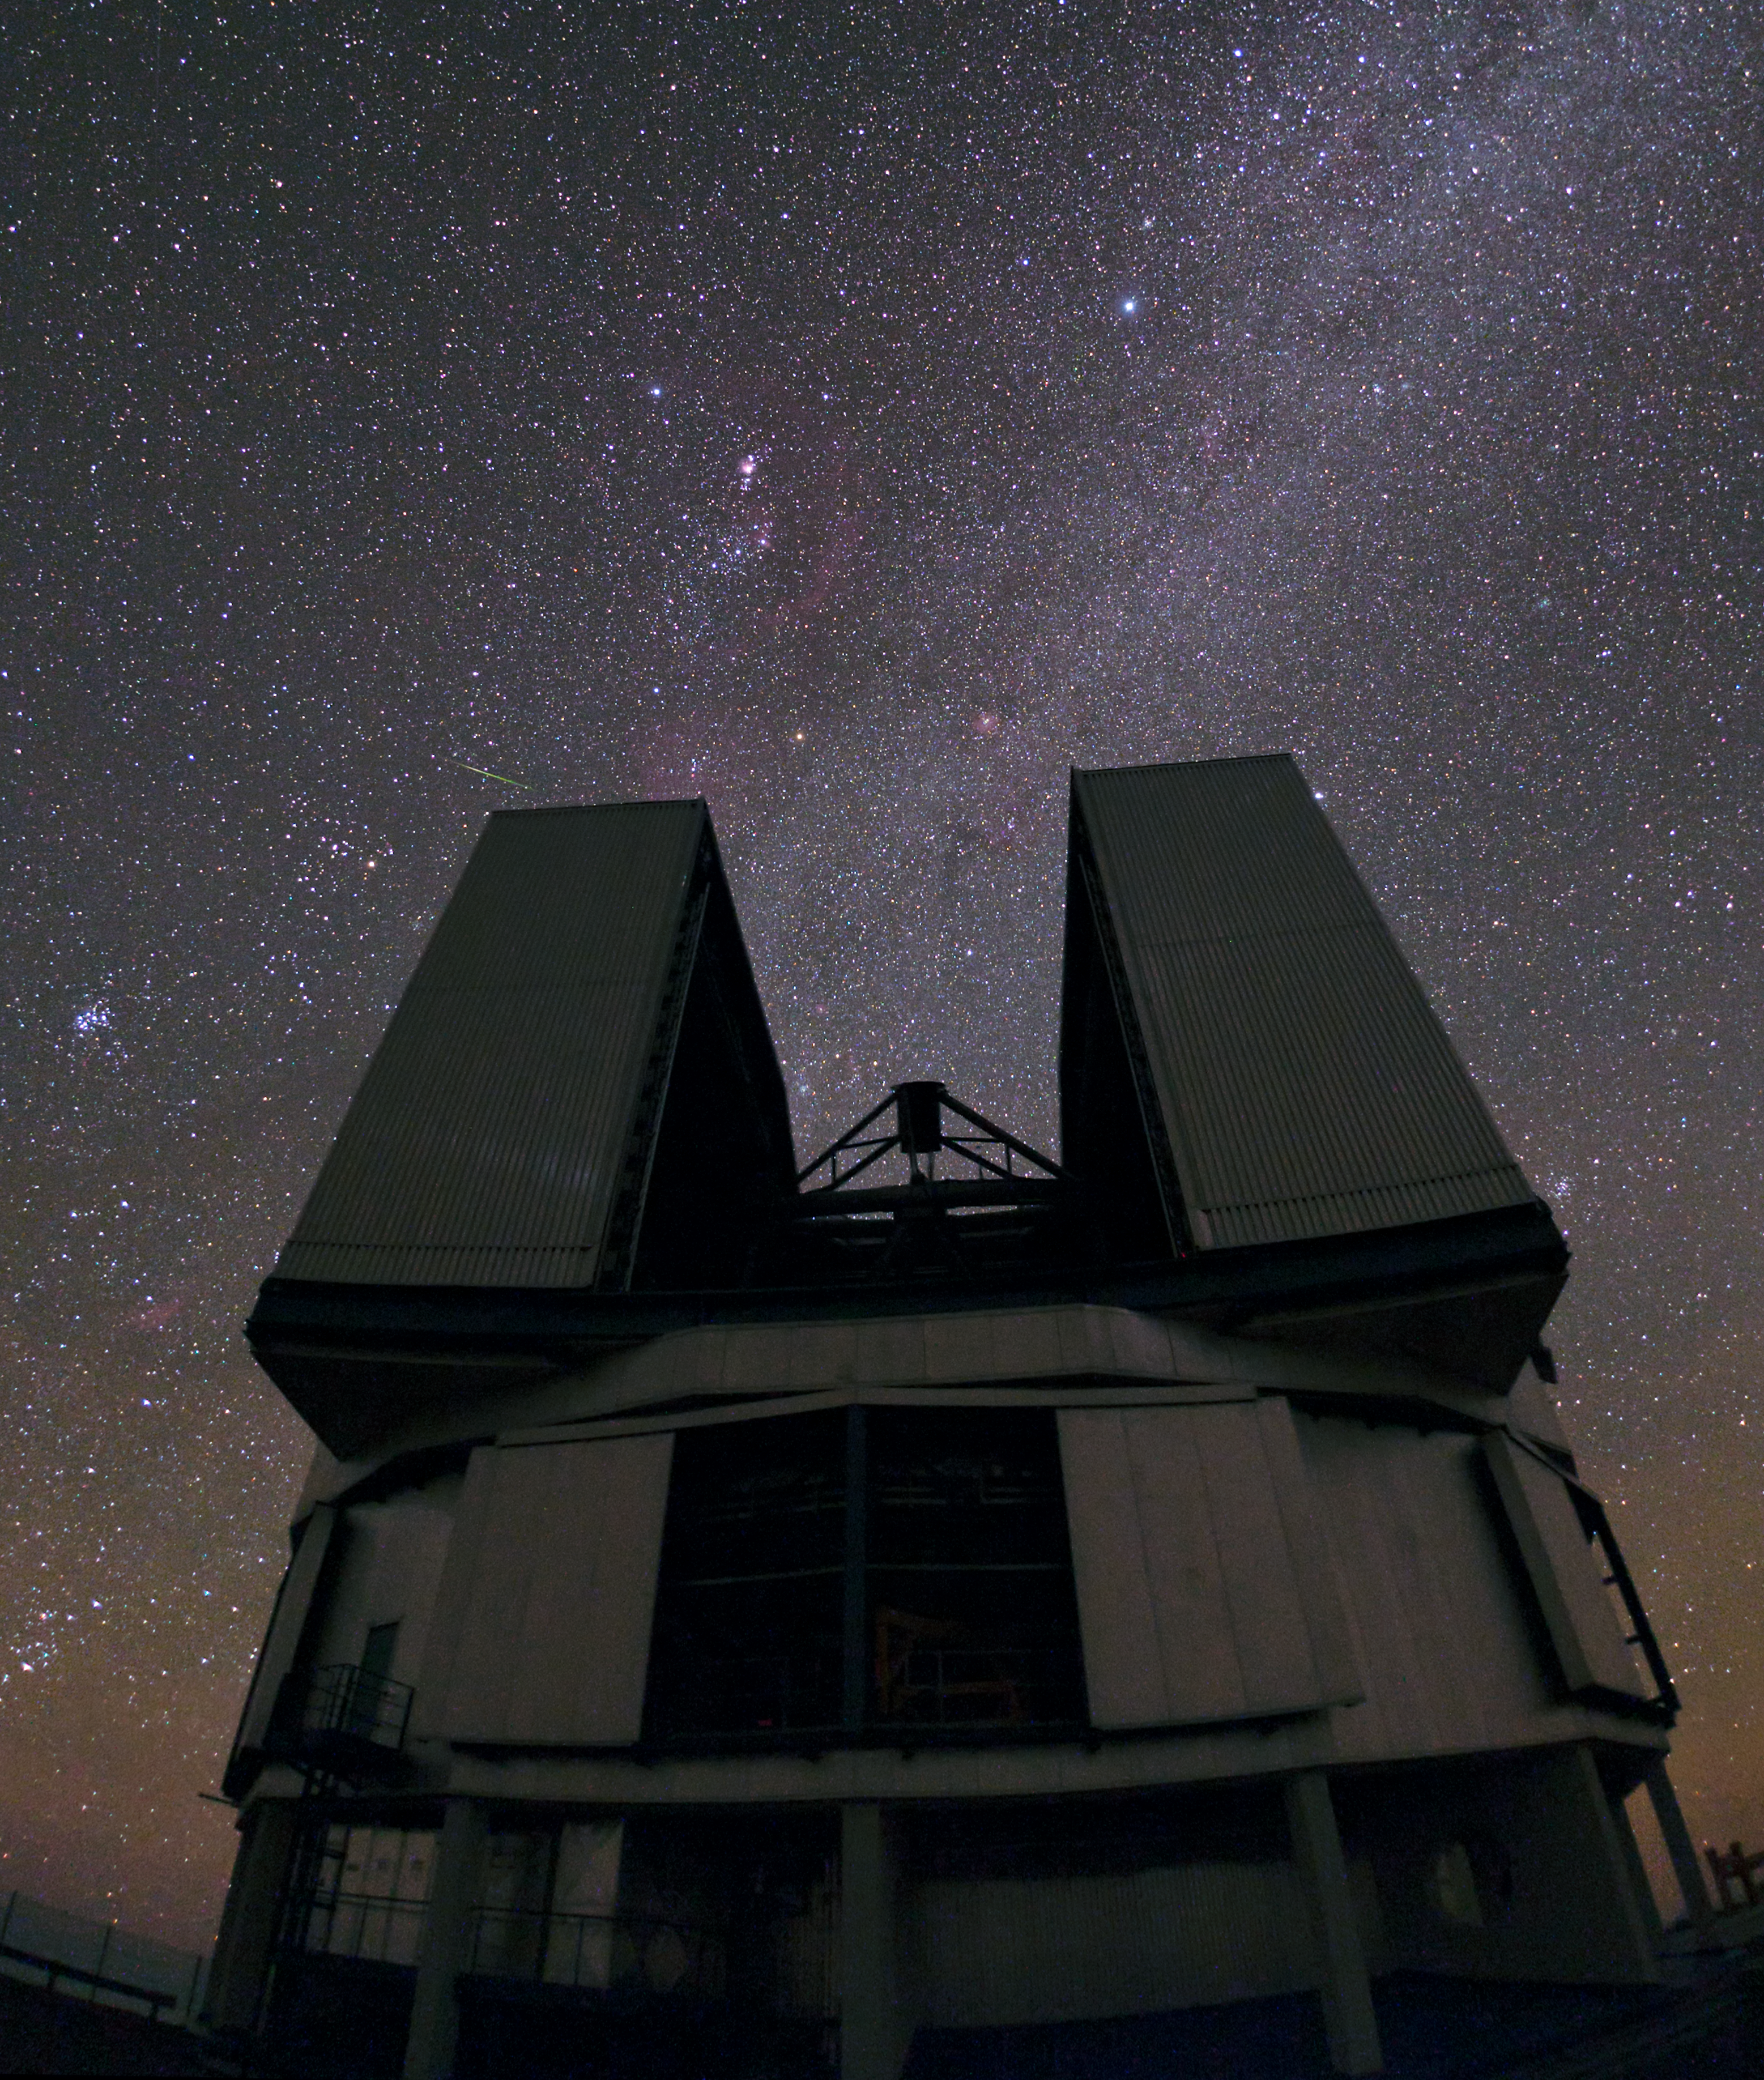

Off the shoulder of Orion

Up close and personal with a VLT Unit Telescope.

Credit: ESO/B. Tafreshi (twanight.org)